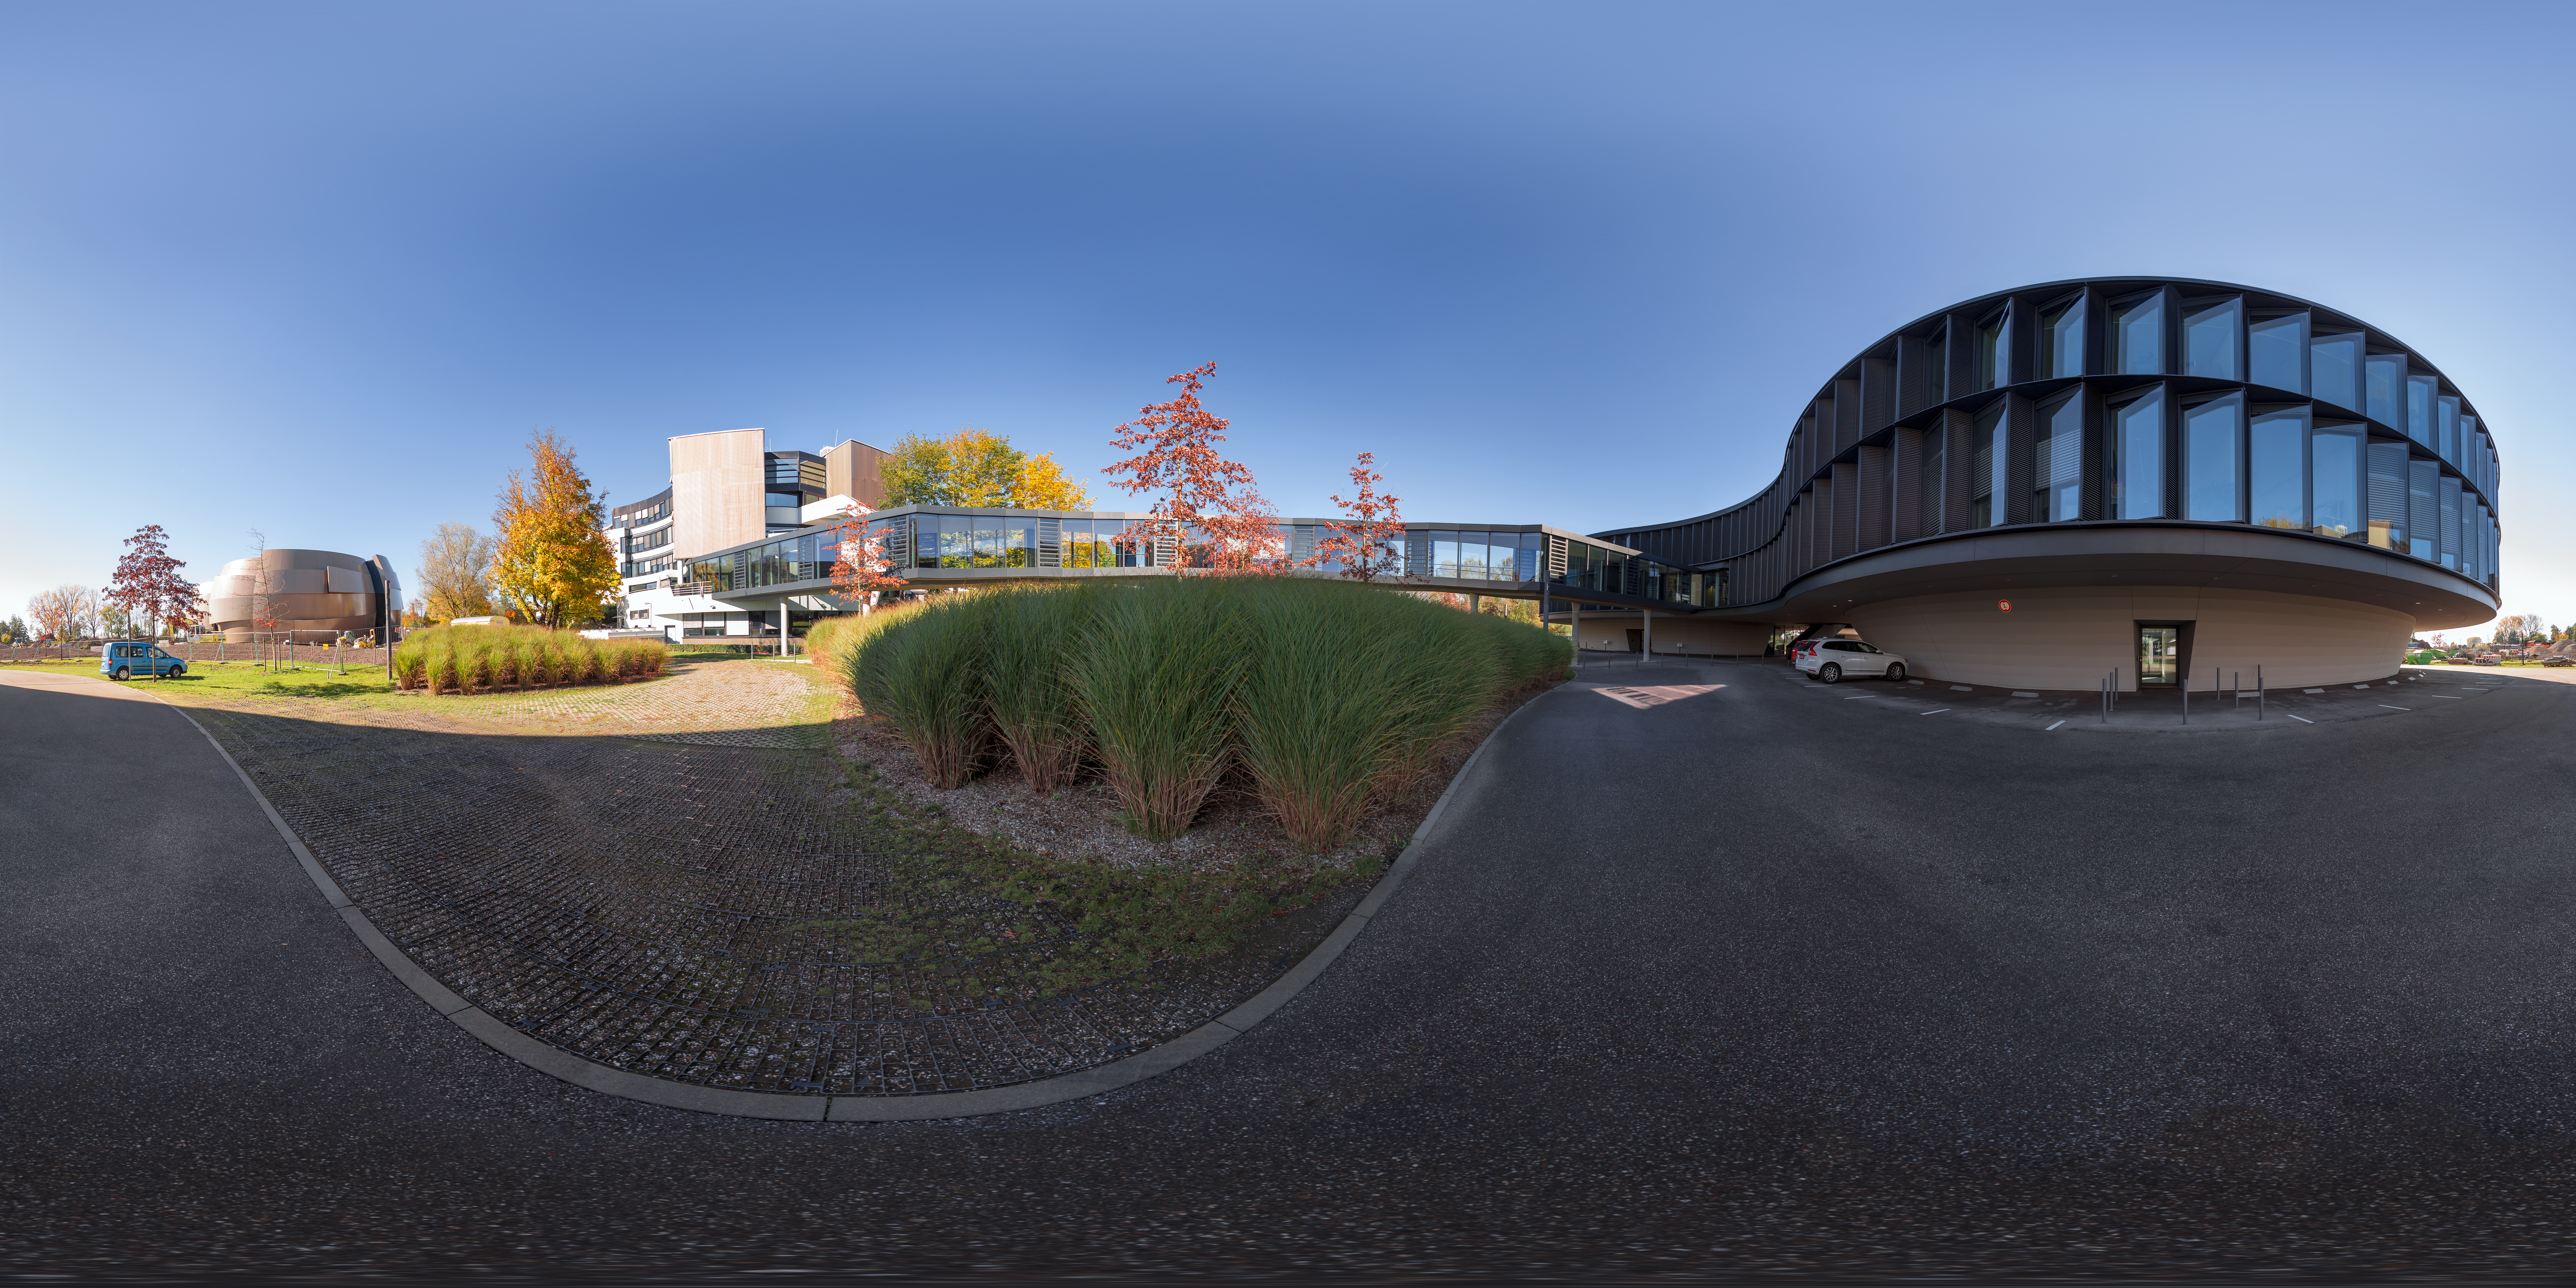

Autumn day at ESO Headquarters

ESO Headquarters in Garching bei München, Germany, has extended its buildings significantly since 2013. The first building of ESO HQ is connected to the new building by a bridge, both inaugurated in 2013. The latest addition to the ESO HQ is the ESO Supernova Planetarium & Visitor Centre, opening to the public in 2018.

Credit: ESO/P. Horálek